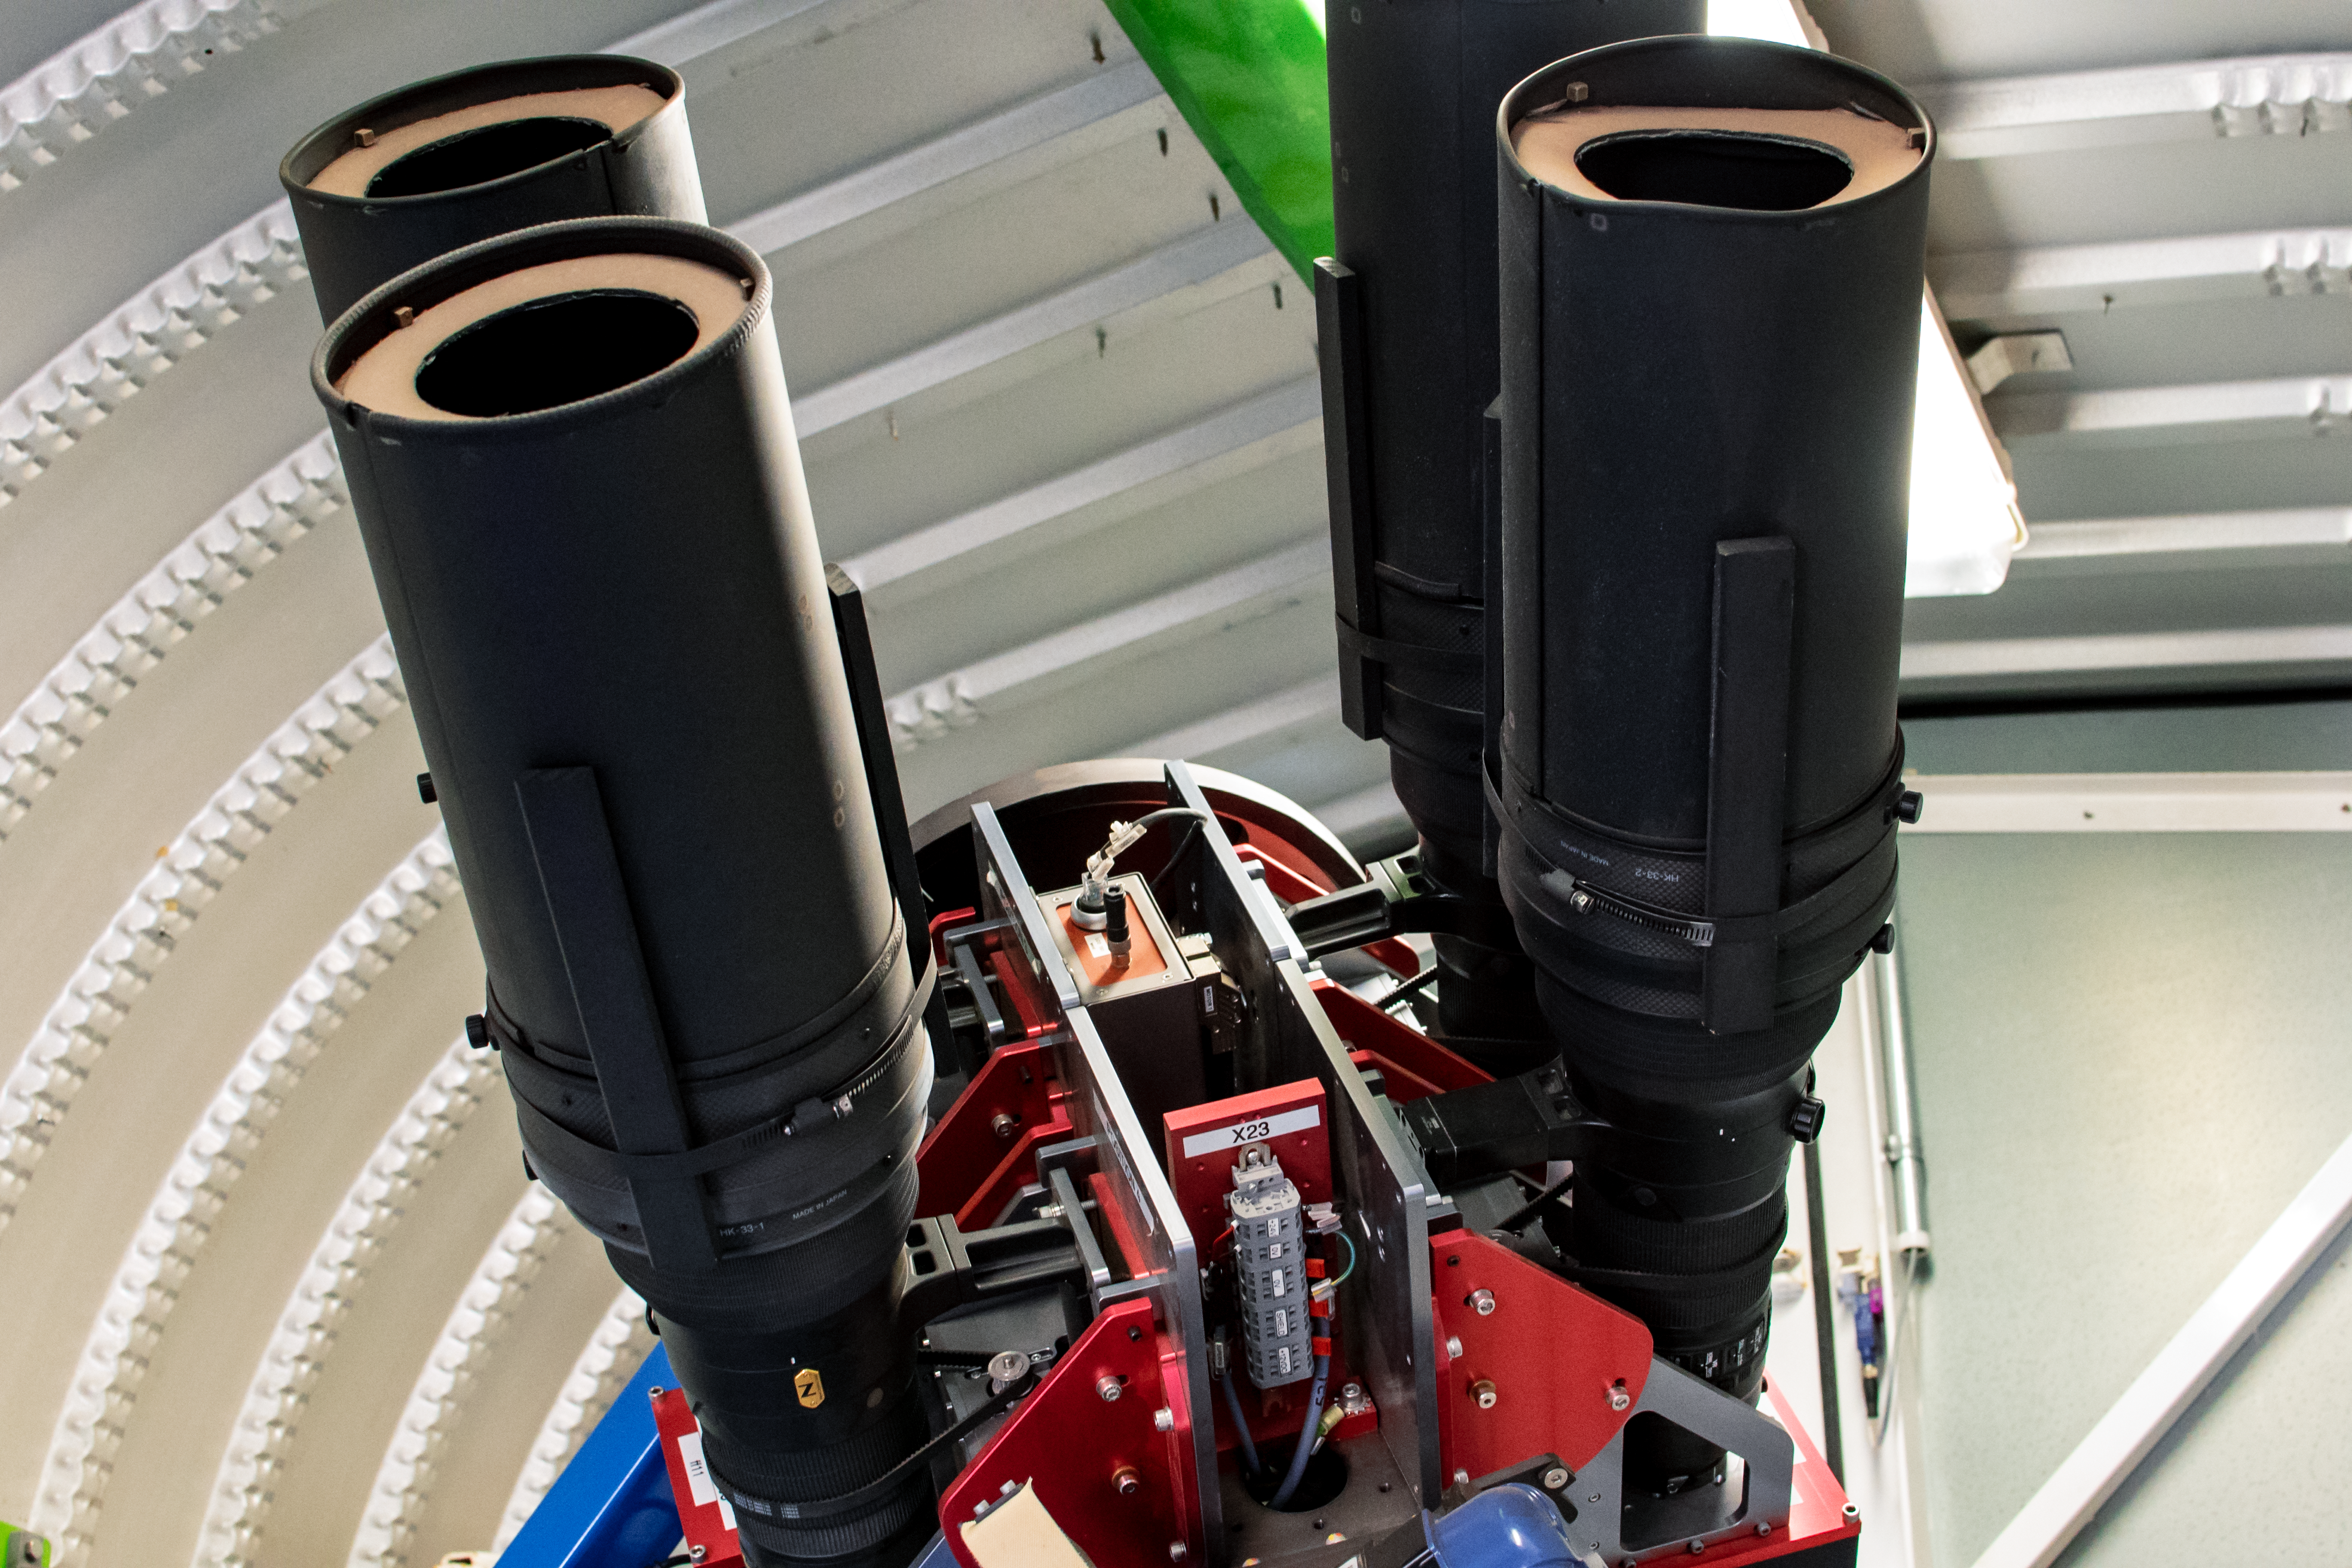

ASAS-SN 2

ASAS-SN 2.

Credit: CTIO/NOIRLab/NSF/AURA/D. Munizaga